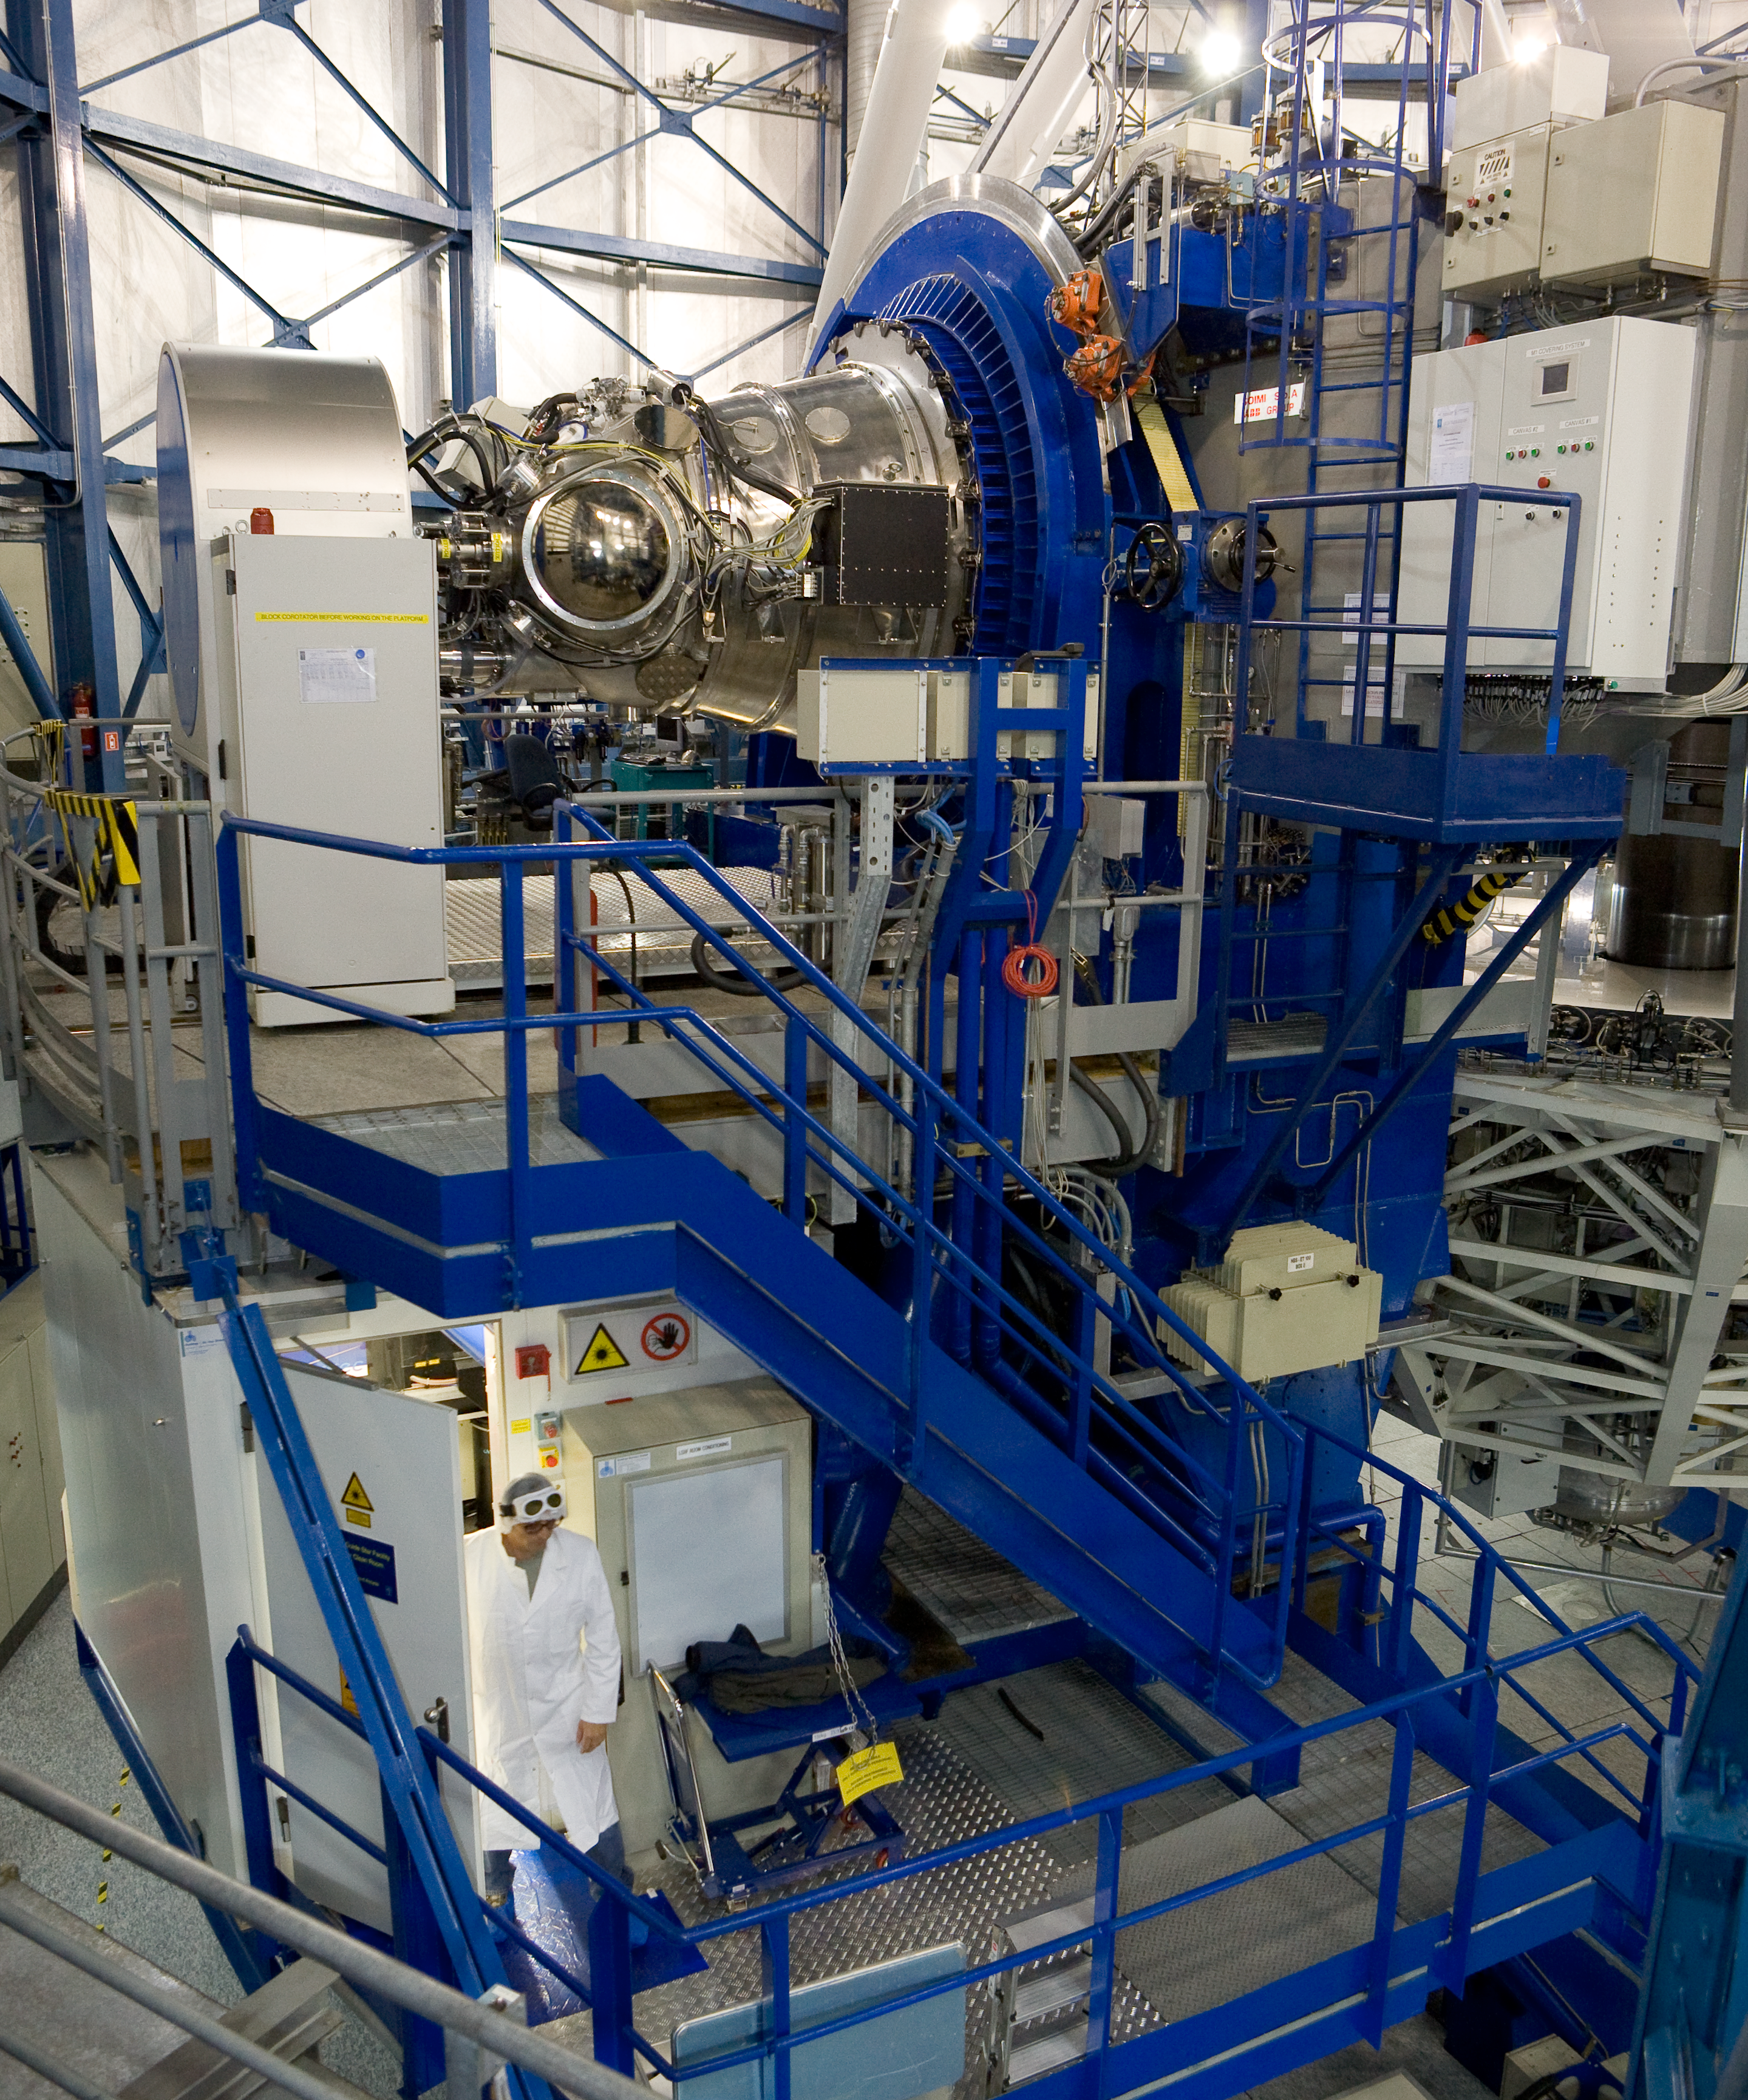

VLT LGSF

The Very Large Telescope Laser Guide Star Facility. This image was obtained in November 2007.

Credit: ESO